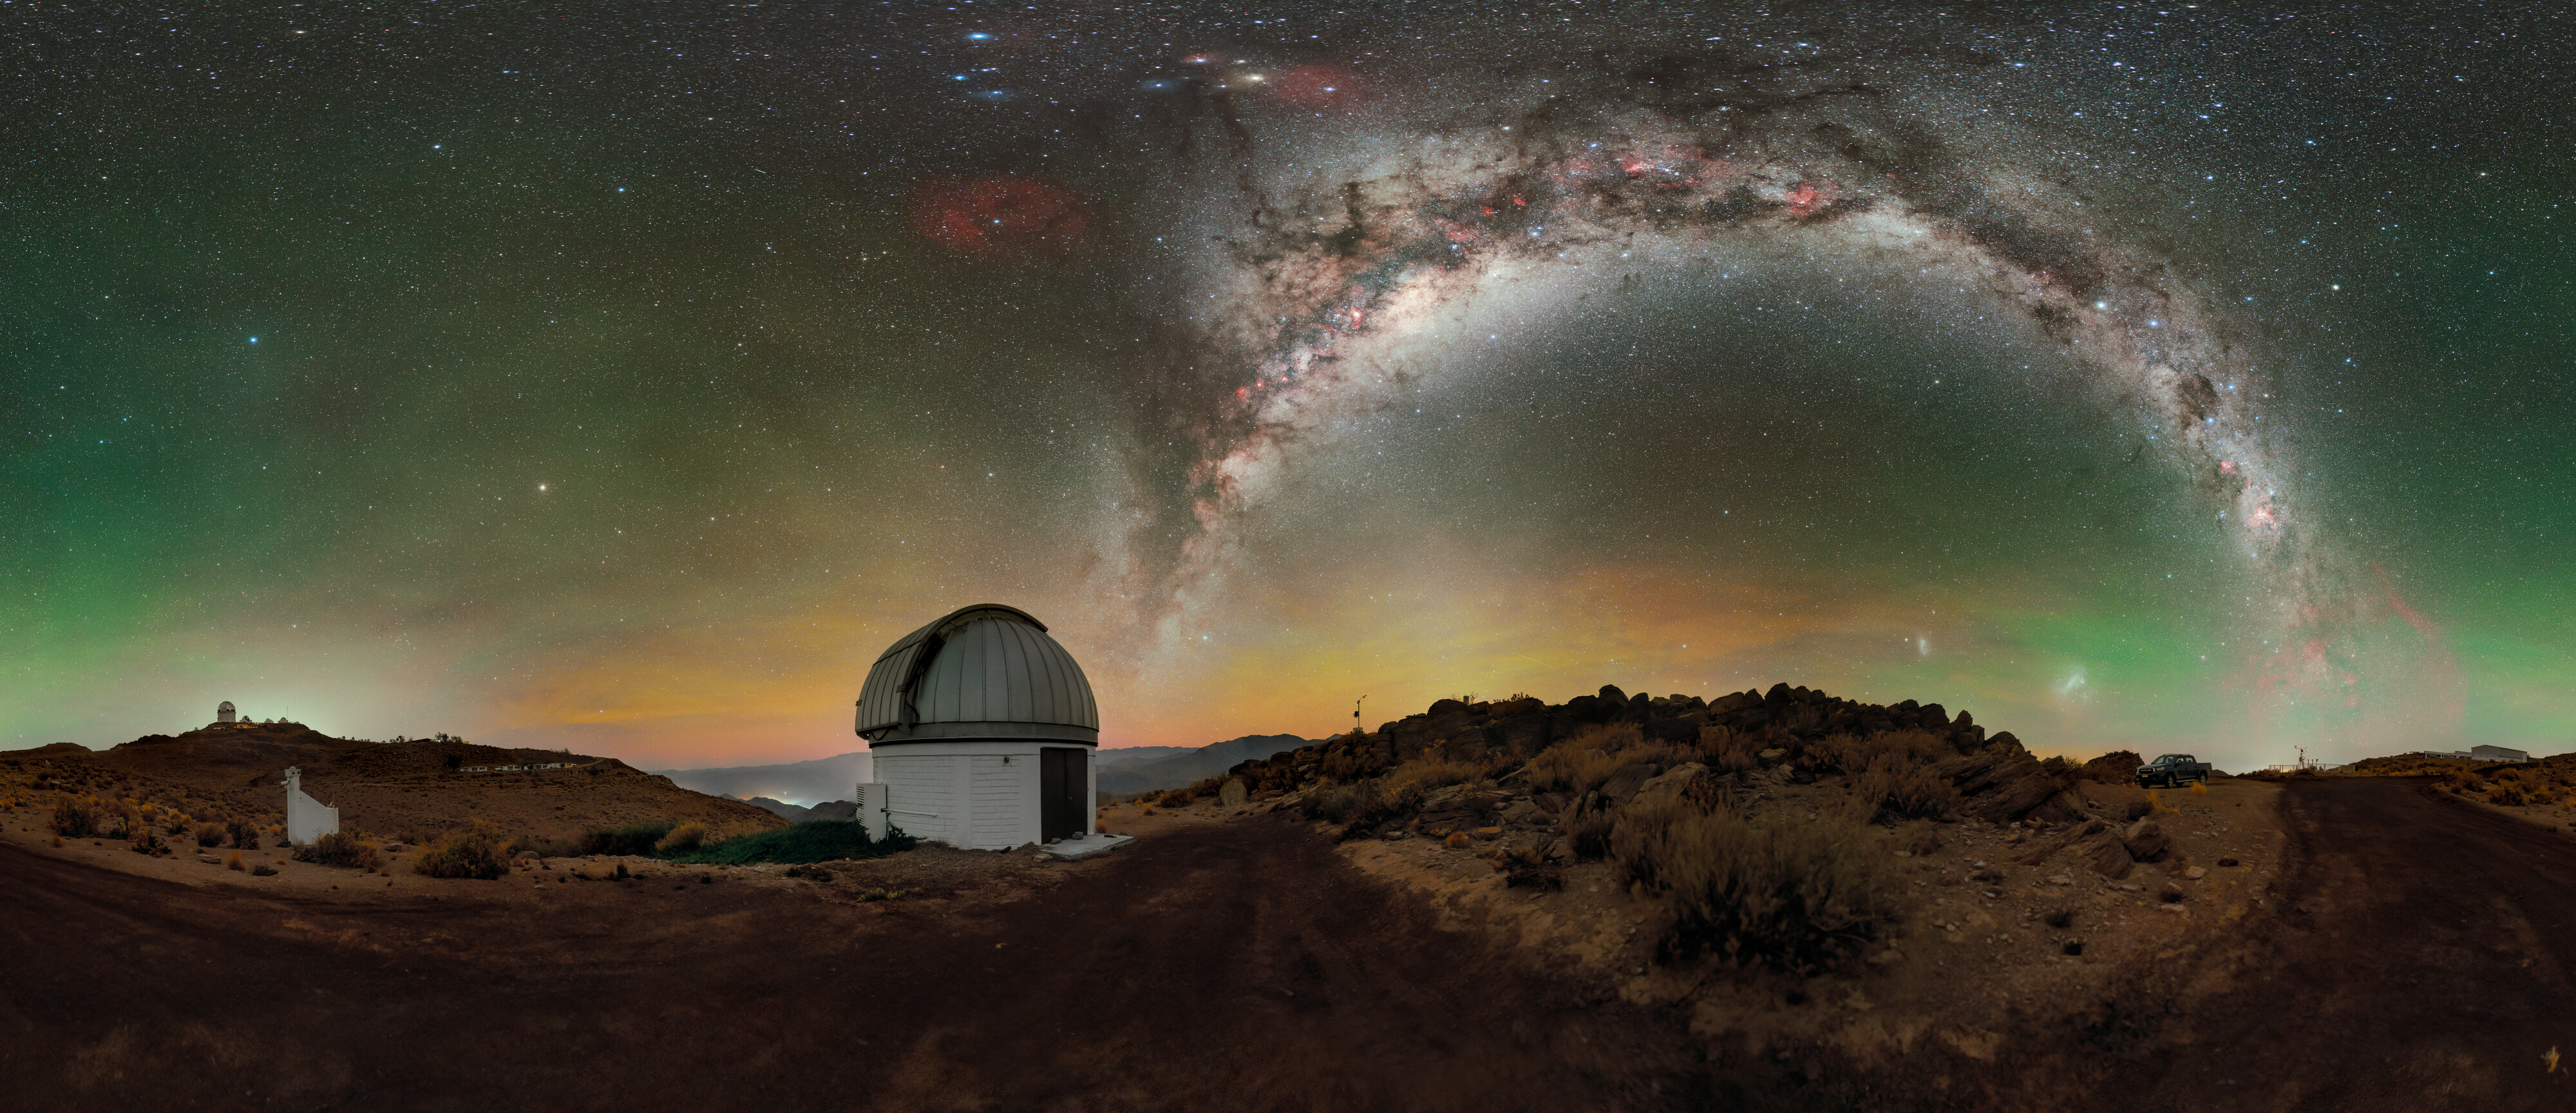

SARA South at Cerro Tololo

Above the U.S. National Science Foundation Cerro Tololo Inter-American Observatory (CTIO), the Milky Way elegantly stretches into the night sky from the horizon, as yellow, green, and red airglow seemingly permeate what would otherwise be a black sky in this Image of the Week. CTIO is a Program of NSF NOIRLab and is home to approximately 40 telescopes from 11 tenant observatories and research projects. Featured here is one such facility: the SARA Cerro Tololo Telescope, operated by the Southeastern Association for Research in Astronomy (SARA). SARA is a collaborative partnership of American universities that operate telescopes at multiple locations around the world, including the Canary Islands and Arizona (where the SARA Kitt Peak Telescope is hosted at NSF Kitt Peak National Observatory, another Program of NSF NOIRLab). The variety of locations provides essential observing opportunities to students and faculty from participating institutions, but the location of the SARA Cerro Tololo Telescope in Chile gives it a capability that other SARA telescopes don’t have: full access to the southern sky. The SARA Cerro Tololo Telescope fills an essential gap for observers and observers-in-training to enable their exploration of the entirety of the night sky.

This image is available in panoramic and fulldome views.

This photo was taken as part of the recent NOIRLab 2022 Photo Expedition to all the NOIRLab sites. Petr Horálek, the photographer, is a NOIRLab Audiovisual Ambassador.

Credit: CTIO/NOIRLab/NSF/AURA/P. Horálek (Institute of Physics in Opava)